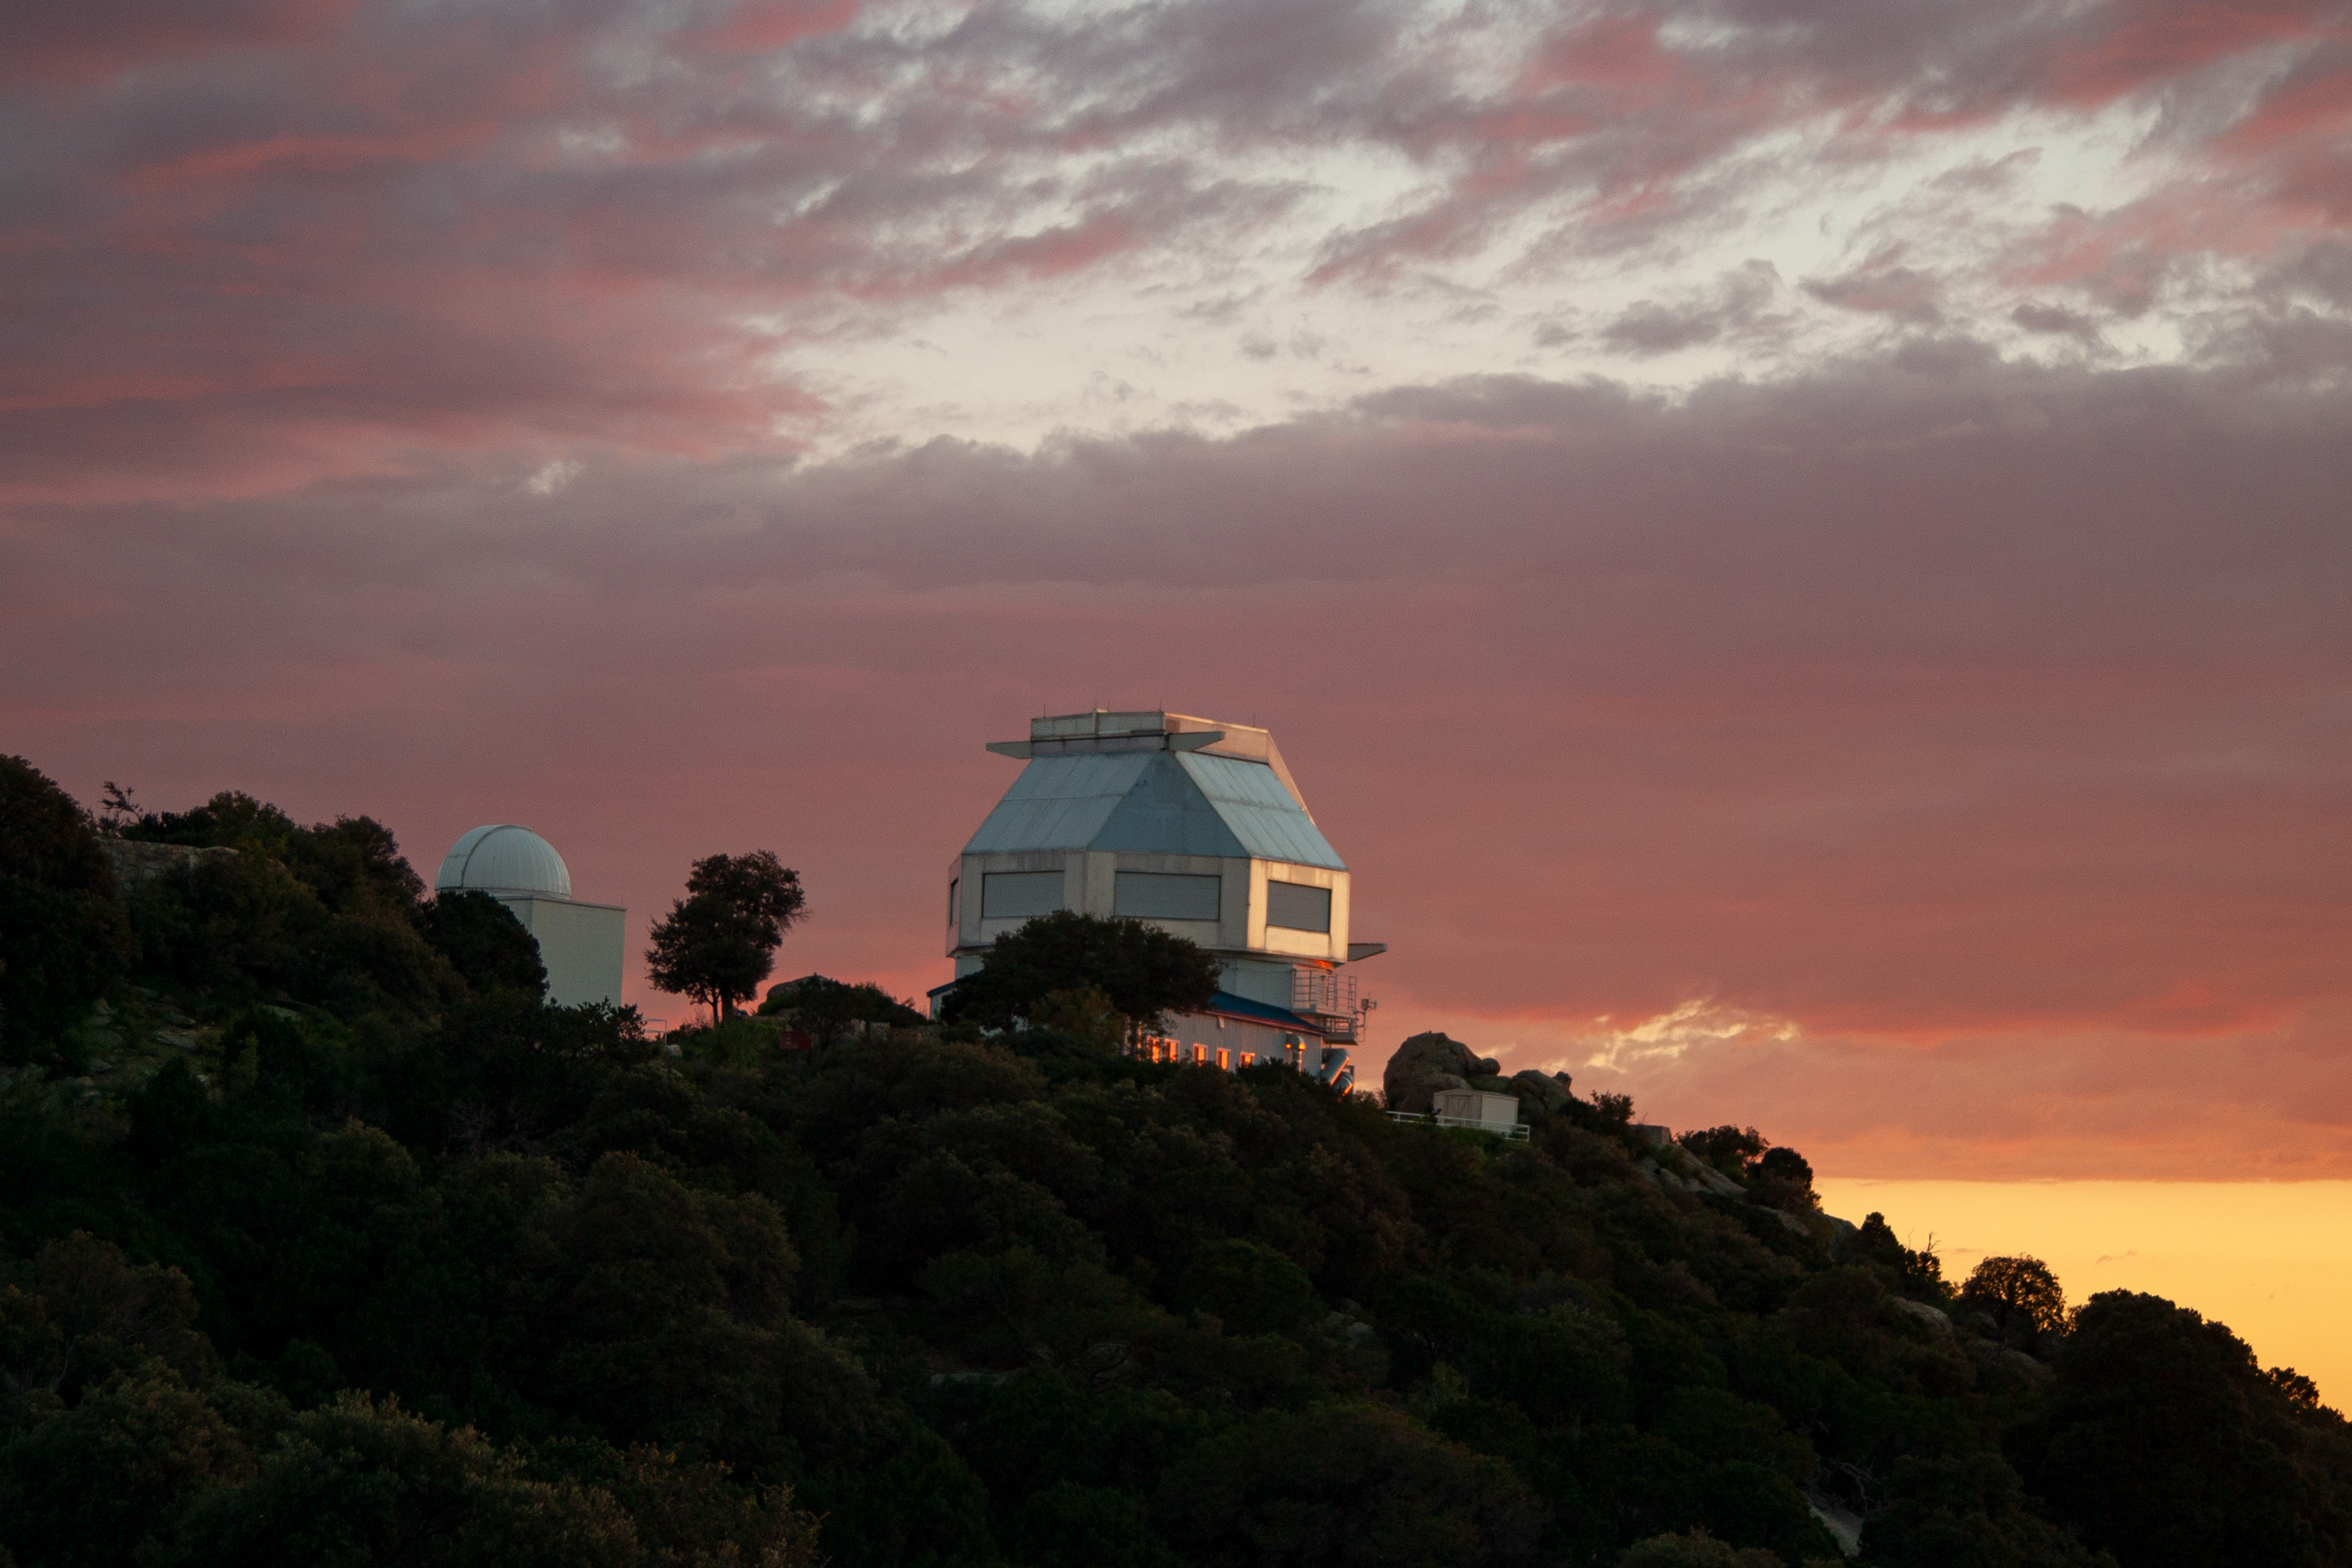

Sunset at the WIYN 3.5-meter Telescope

The WIYN 3.5-meter Telescopeat sunset at Kitt Peak National Observatory, AZ.

Credit: KPNO/NOIRLab/NSF/AURA/P. Marenfeld